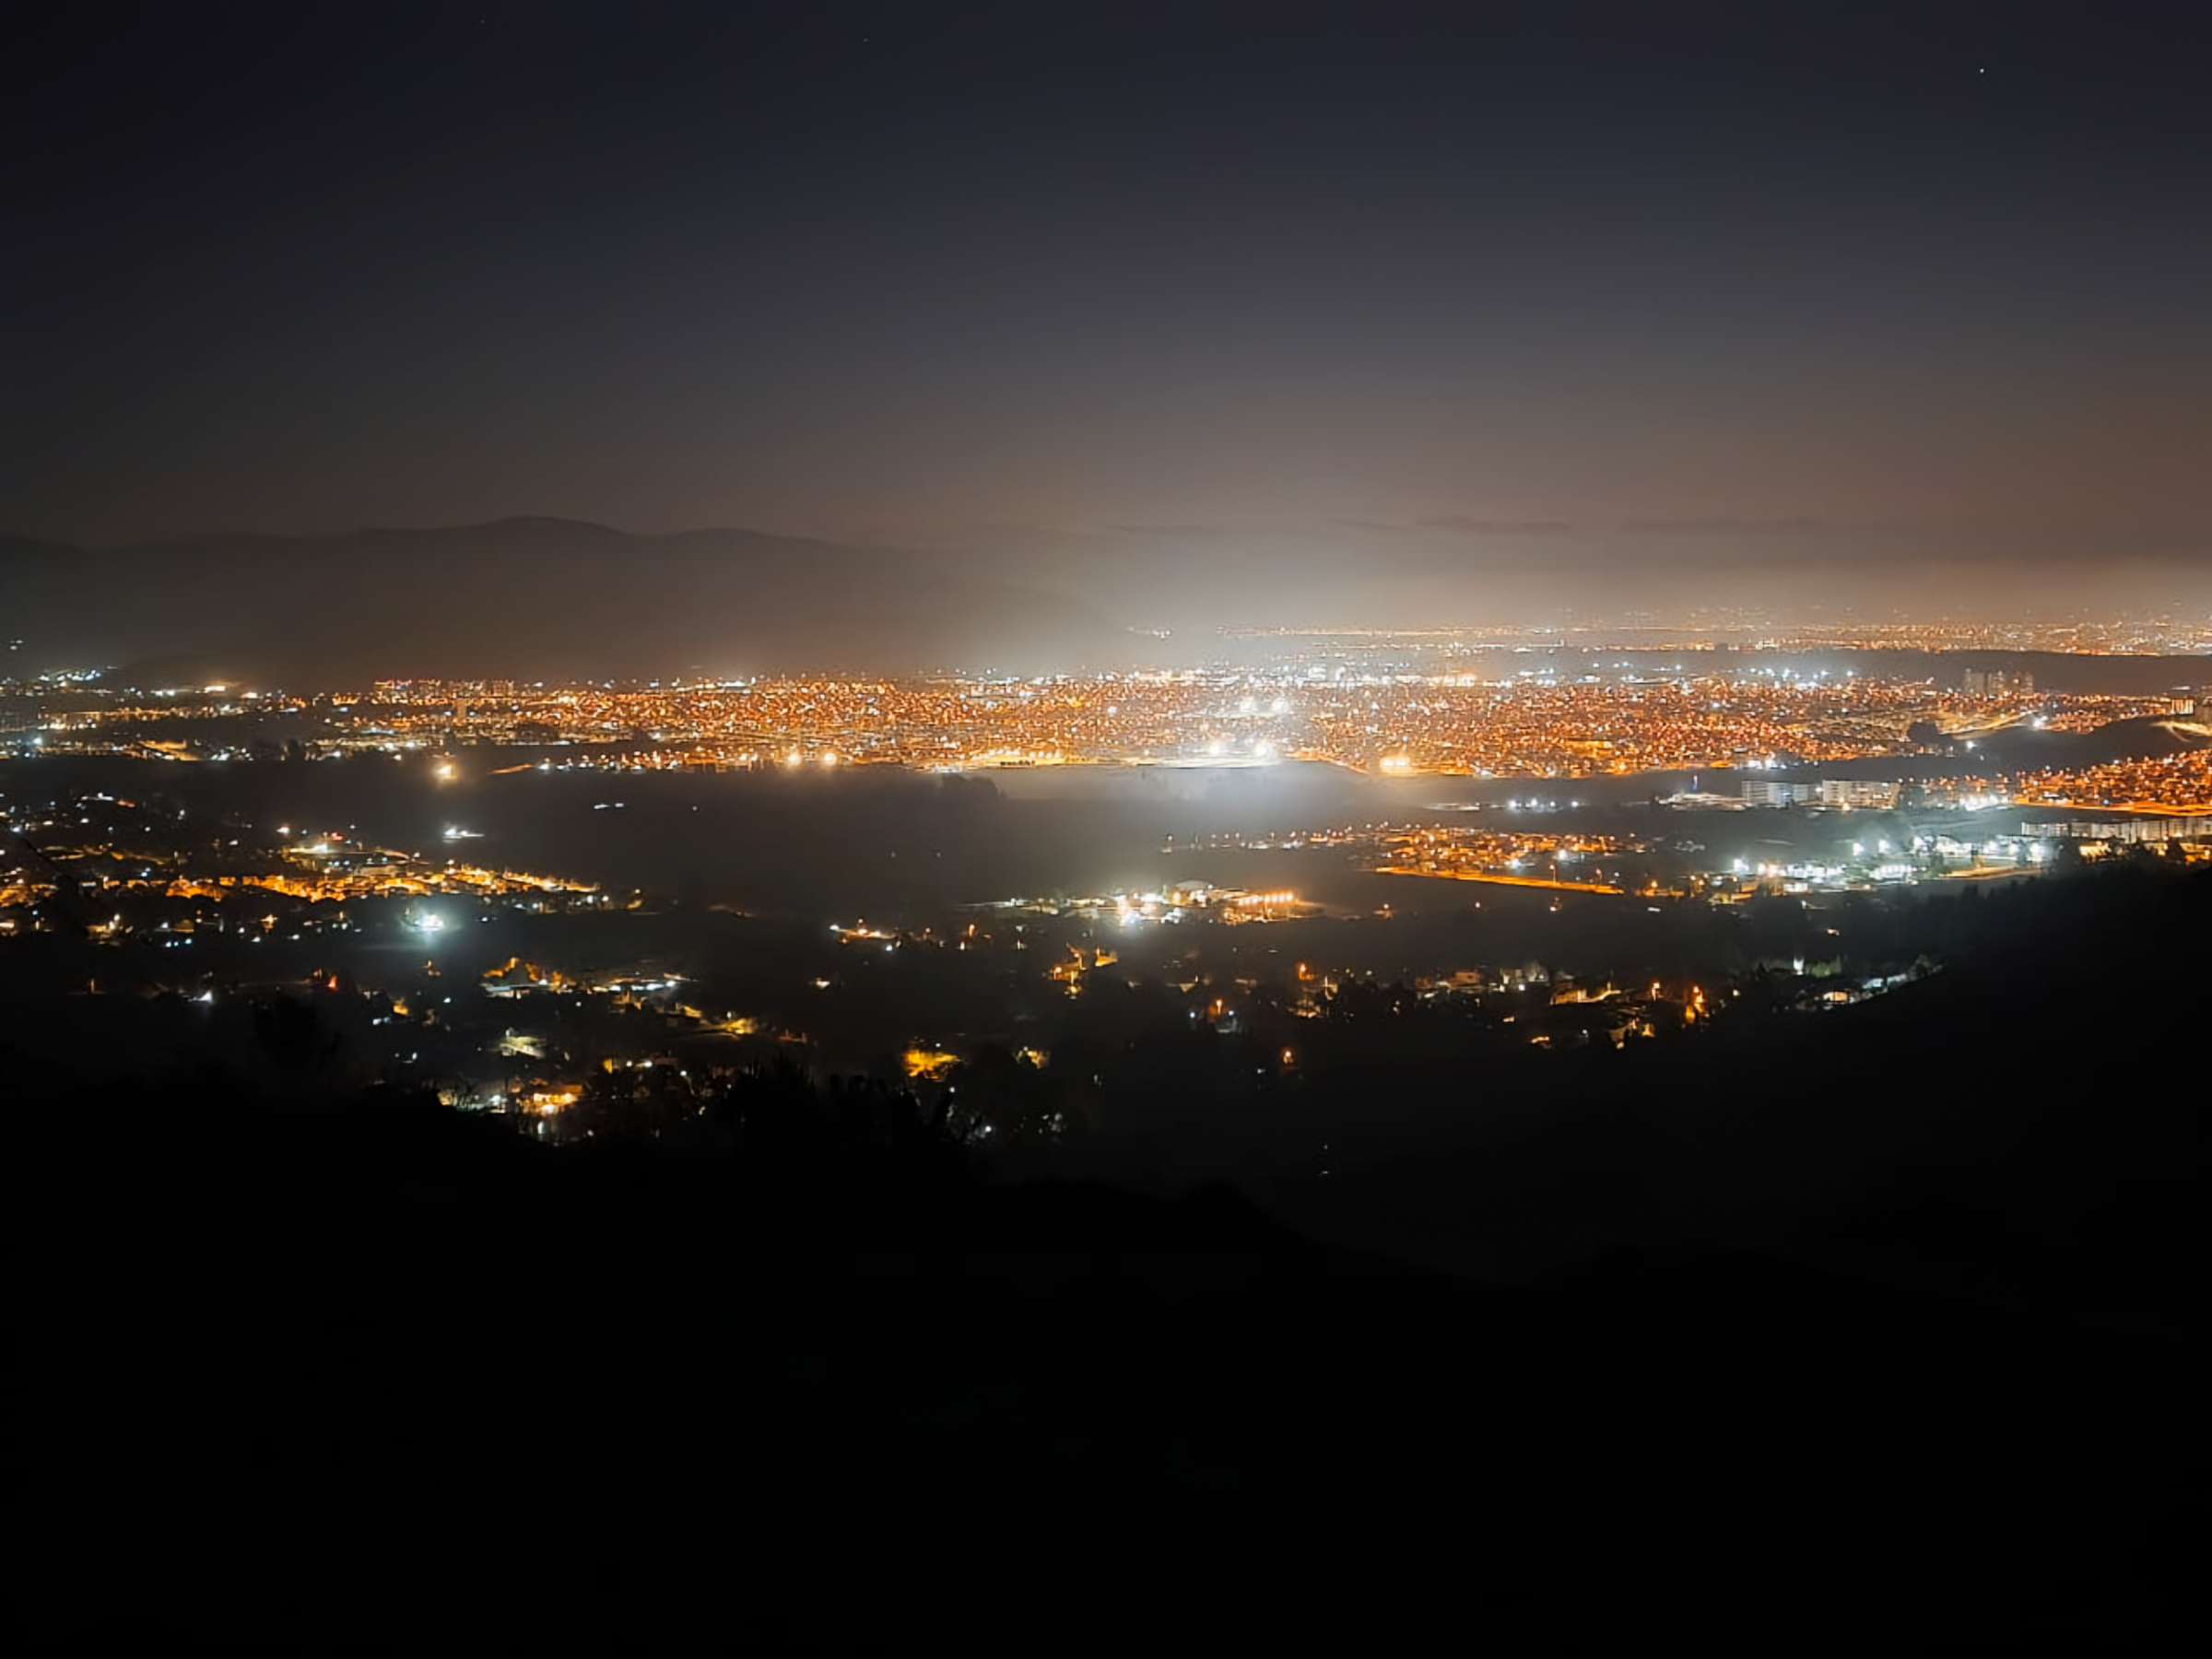

The La Serena–Coquimbo metropolitan area at night

The La Serena–Coquimbo metropolitan area at night.

Credit: NOIRLab/NSF/AURA